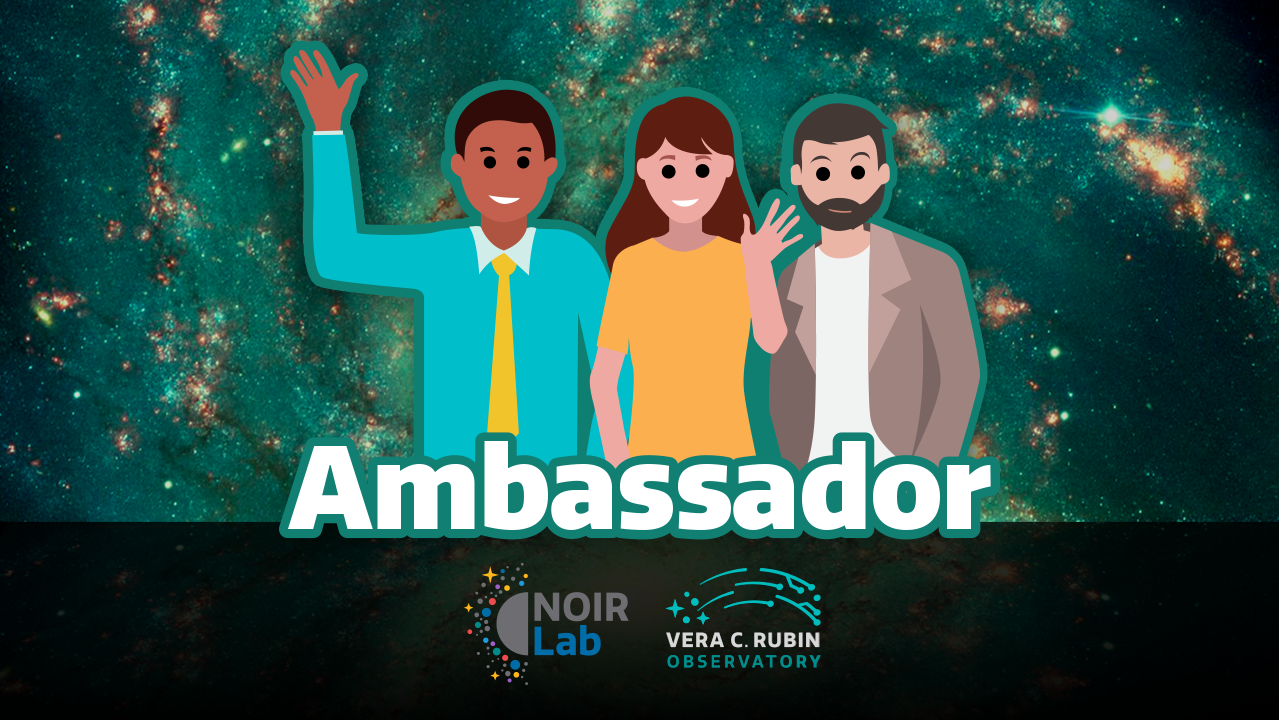

NOIRLab Ambassador Program

Credit: NOIRLab/NSF/AURA